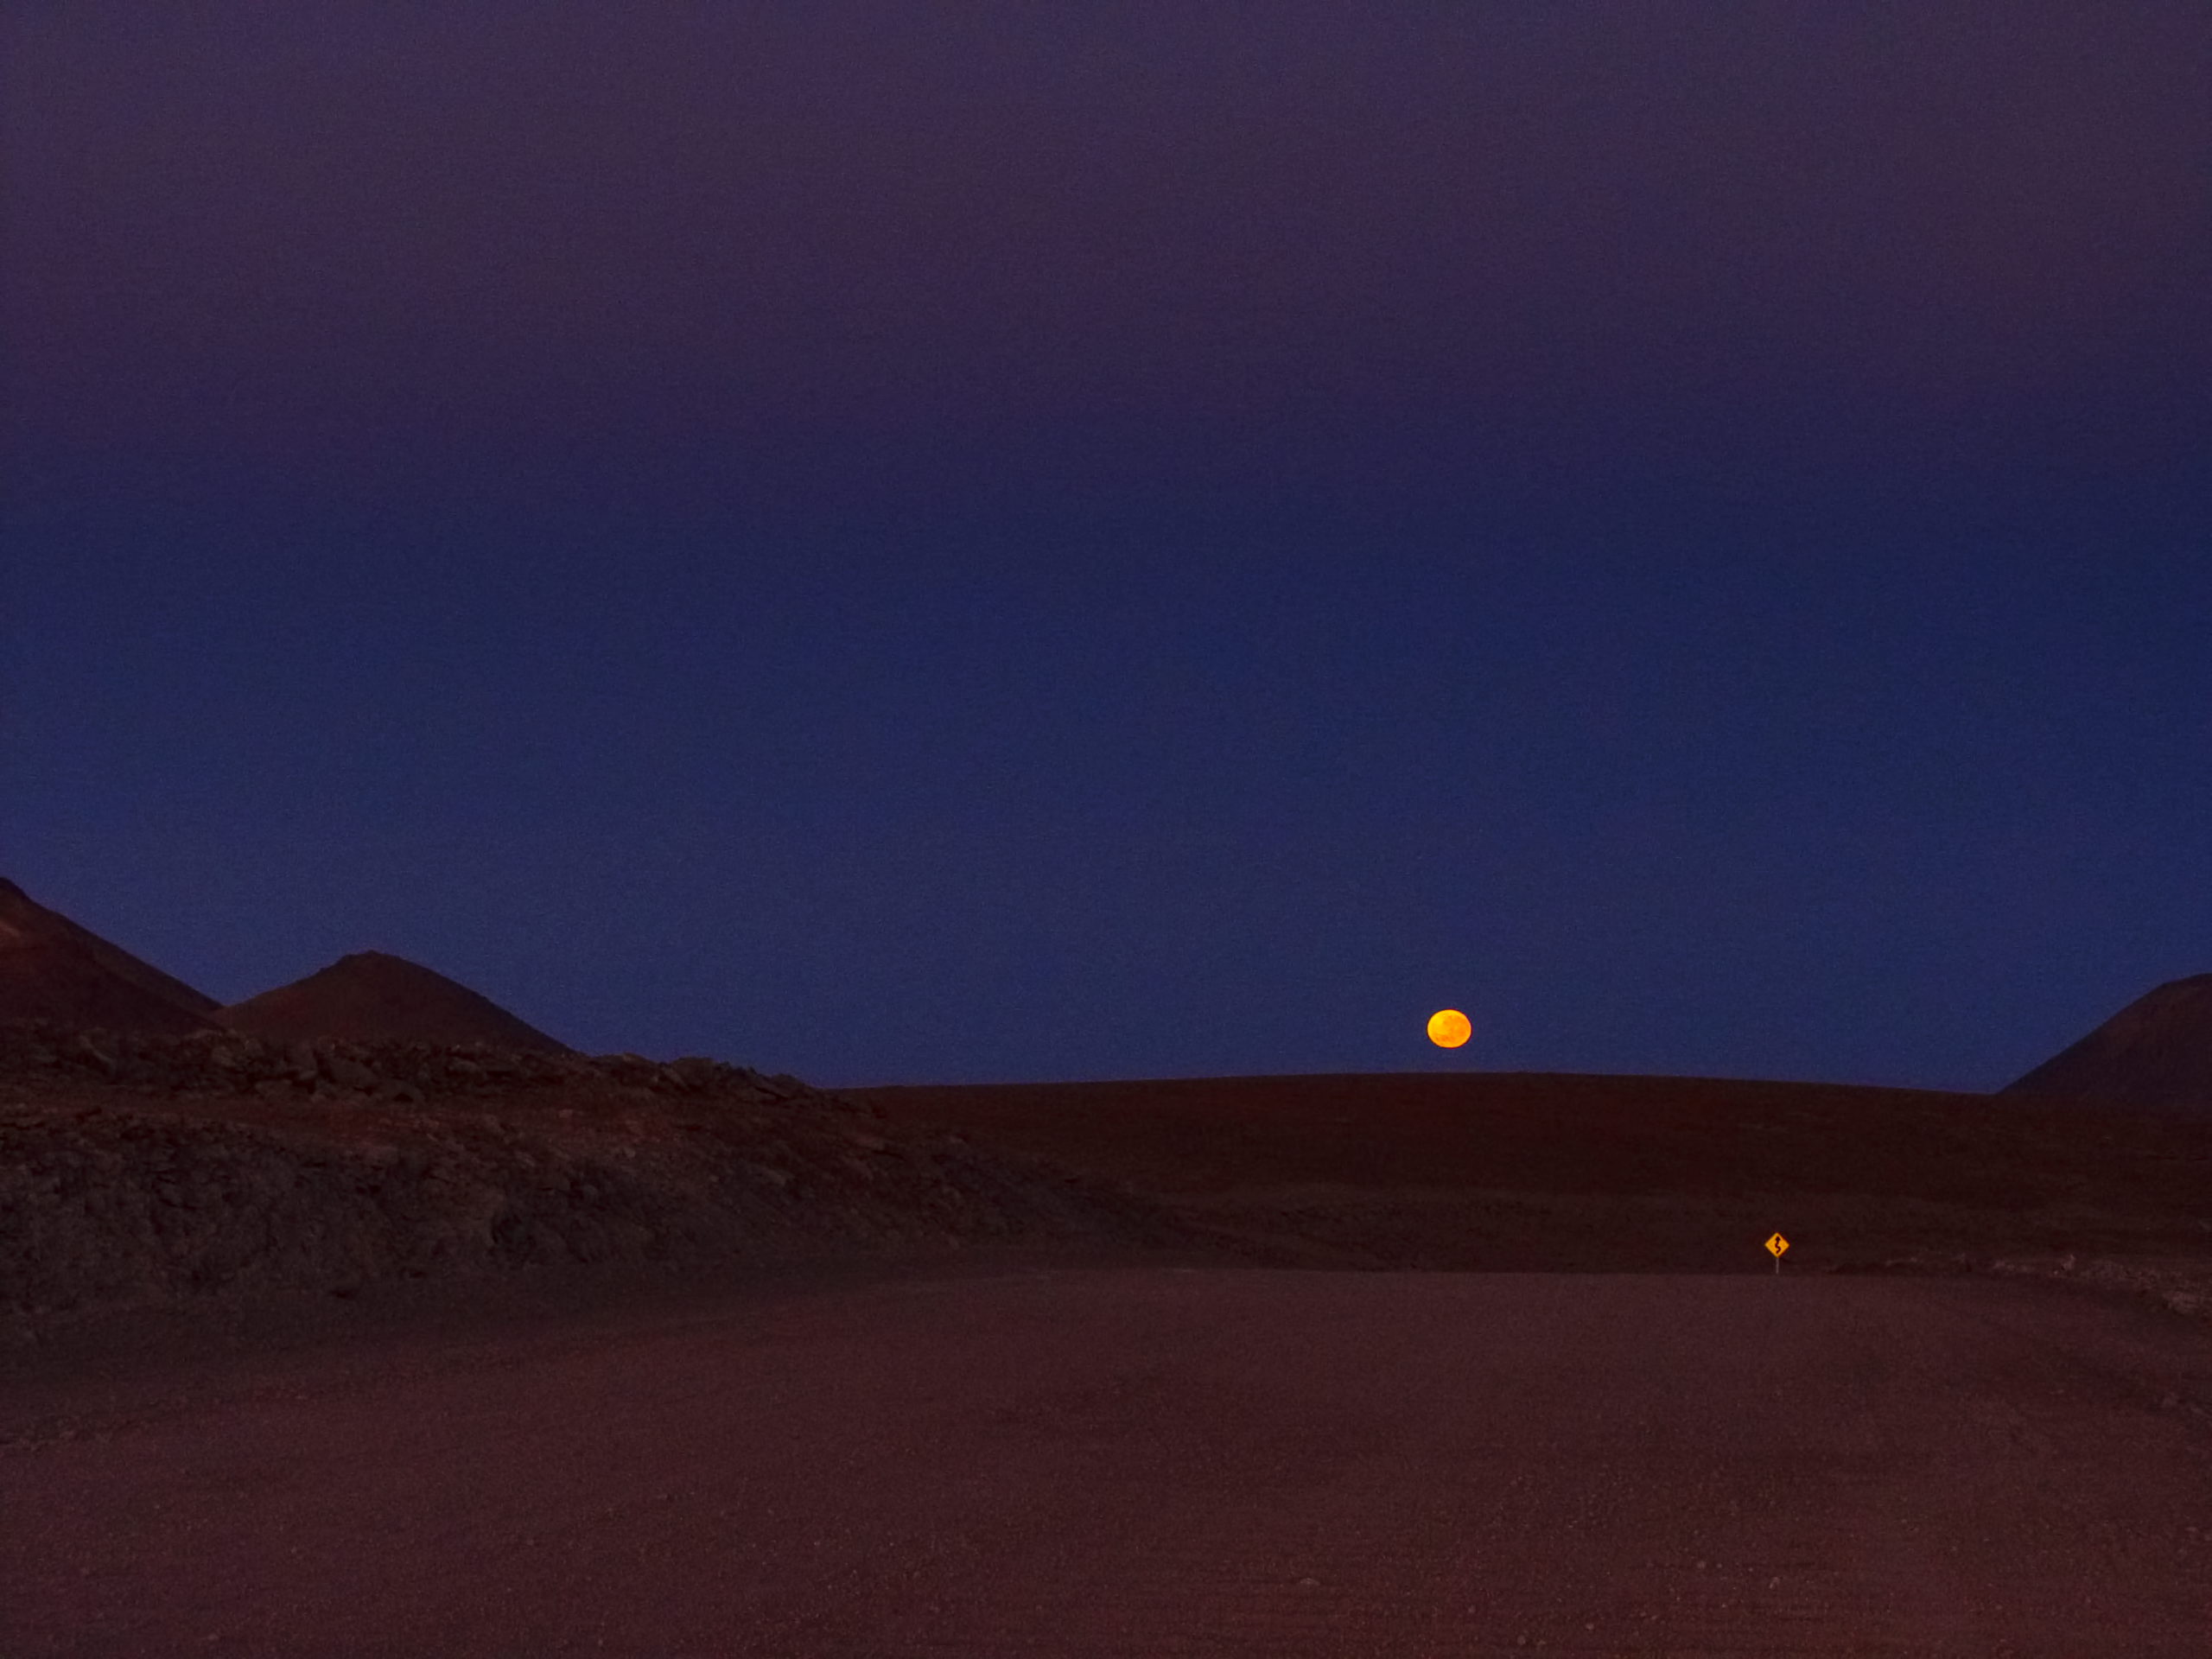

Moonset near Chajnantor

Moonset photographed from the road to ALMA AOS, few kilometres before arriving at Chajnantor.

Credit: ESO